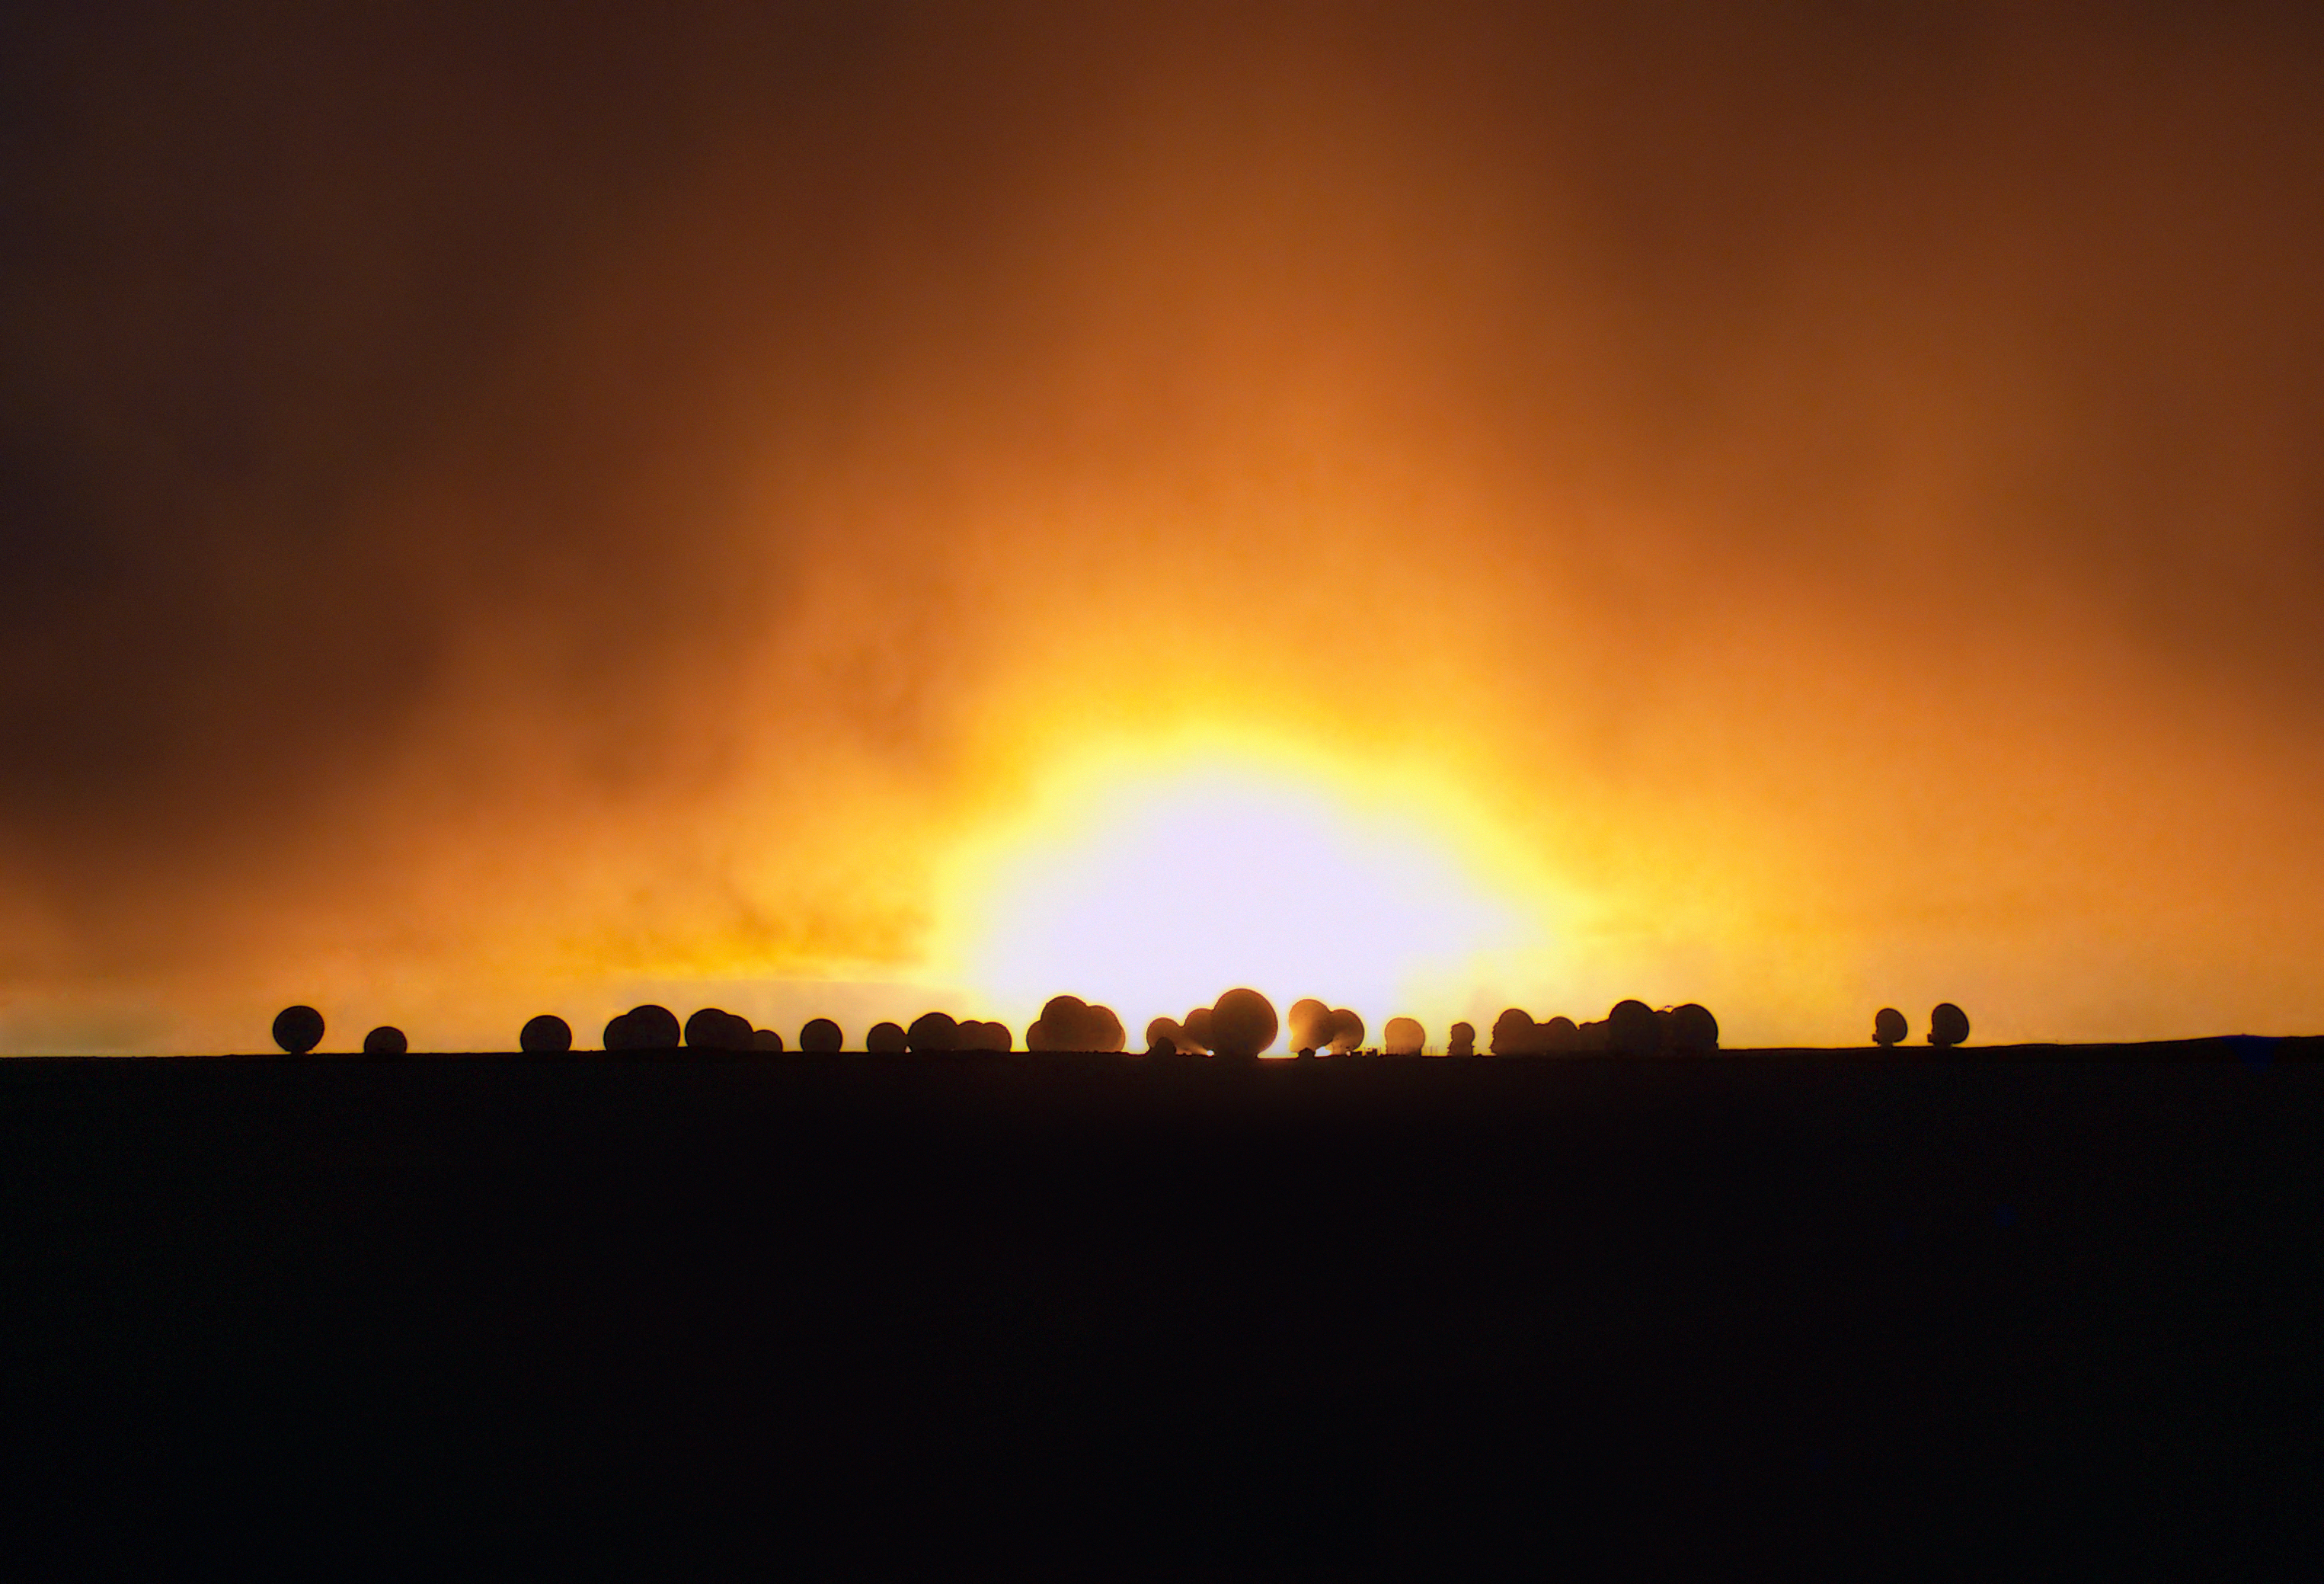

Fiery scene at ALMA

A dramatic, fiery sunset at the ALMA site.

Credit: ESO/Sergio Otarola